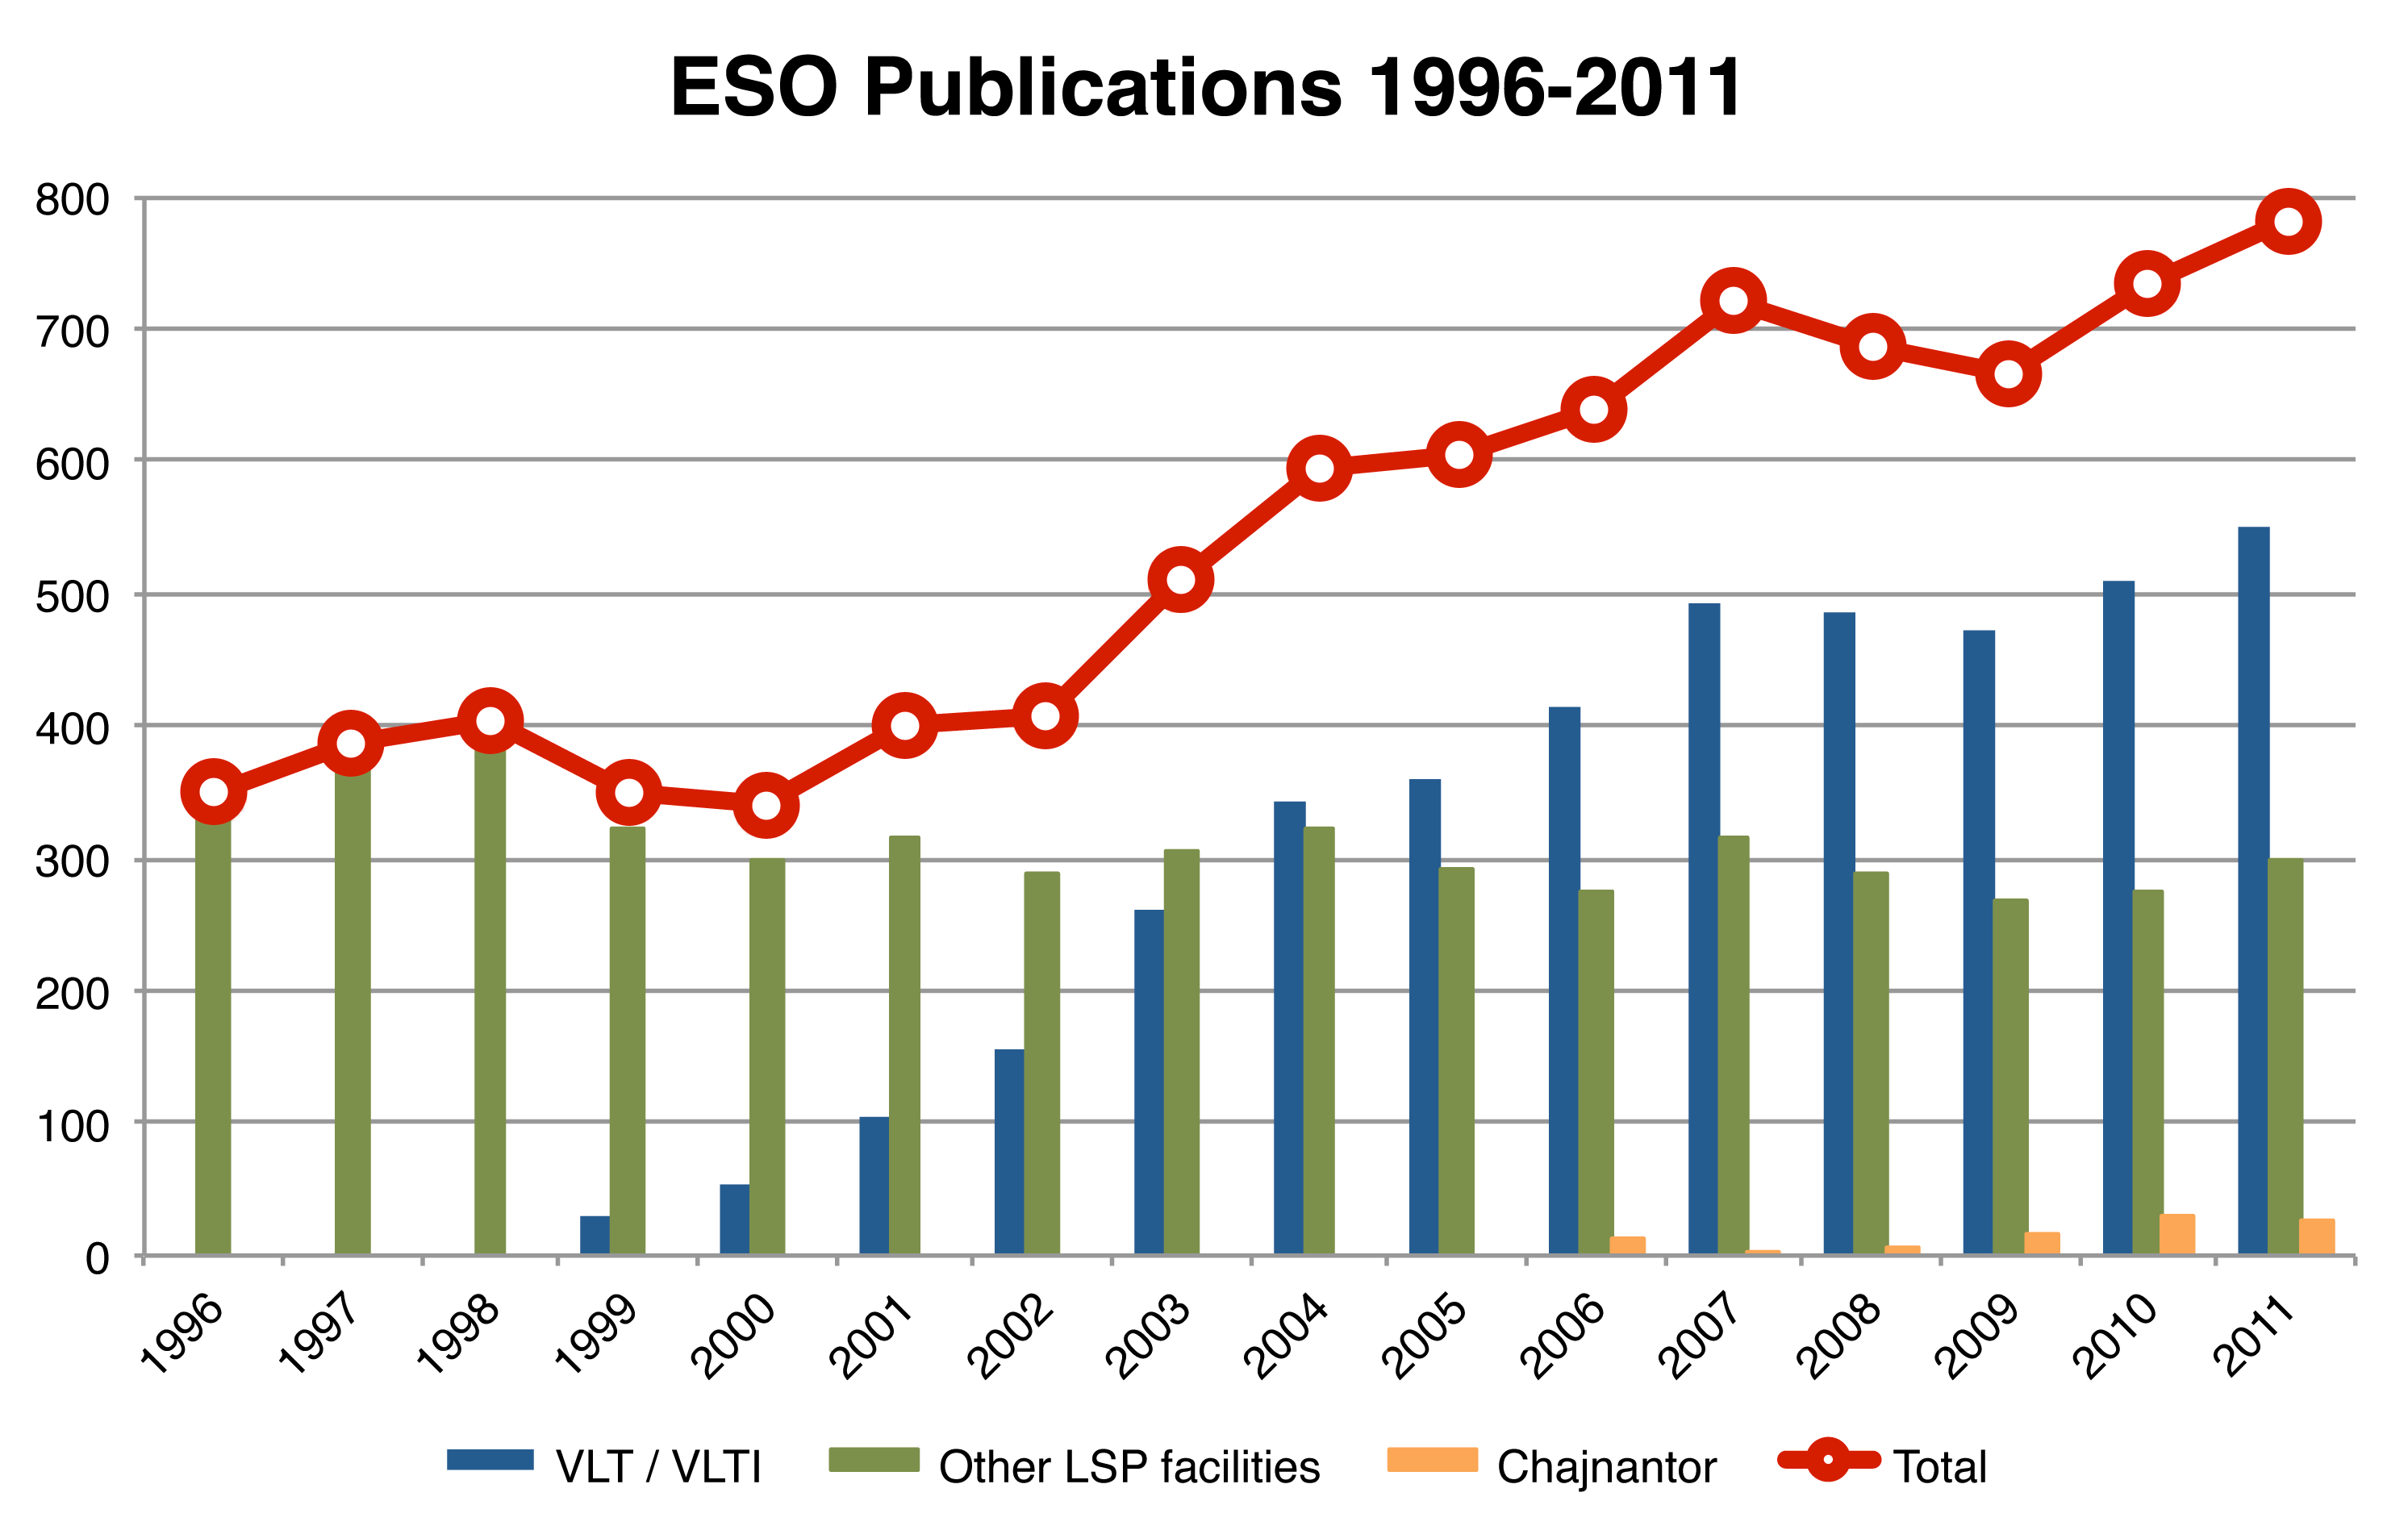

Number of papers published using observations from ESO facilities

The number of refereed papers published based on data from ESO and other telescopes over the period 1996 to the 2011. These numbers are from the ESO Telescope Bibliography (telbib).

Credit: ESO